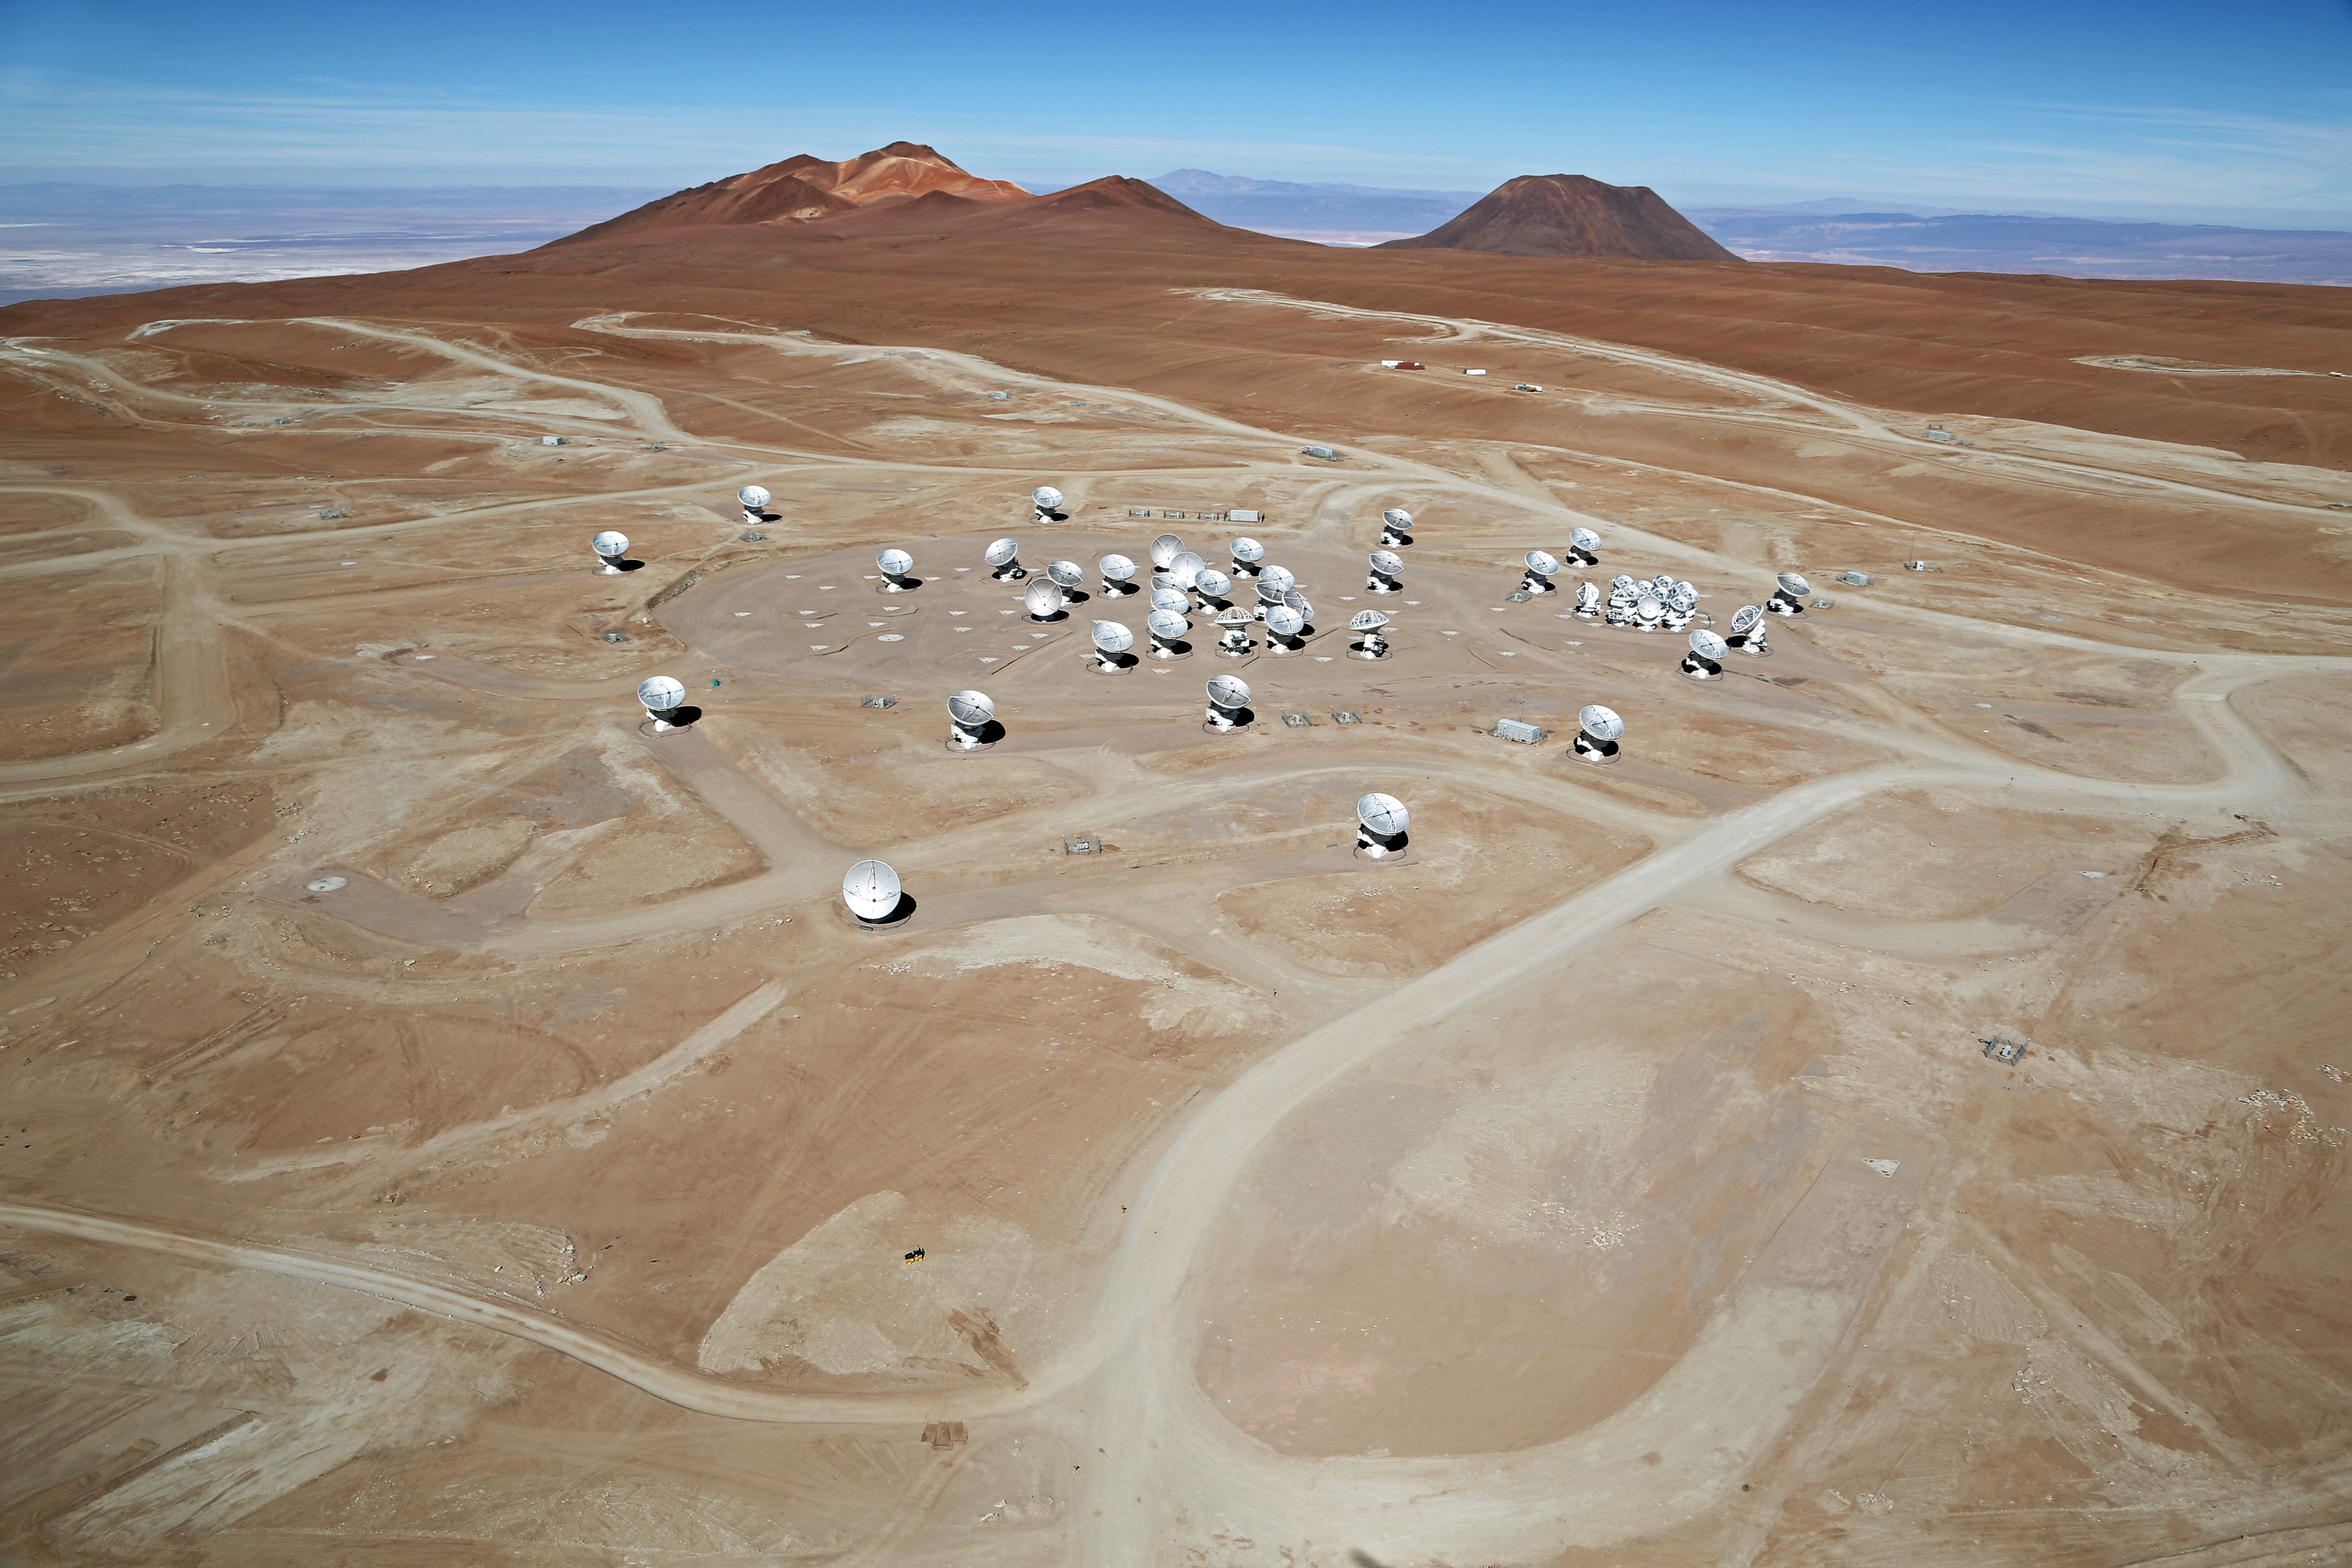

ALMA from above ground

This photo taken of the ALMA array by the "Wings of Science", shows the extent of this magnificent man-made shrine to knowledge.

ALMA is the largest ground-based astronomy project in existence, and is comprised of a giant array of 12-m submillimetre quality antennas, with baselines of several kilometres. An additional, compact array of 7-m and 12-m antennas complements the main array. The ALMA project is an international collaboration between Europe, East Asia and North America in cooperation with the Republic of Chile.

Credit: Clem & Adri Bacri-Normier (wingsforscience.com)/ESO